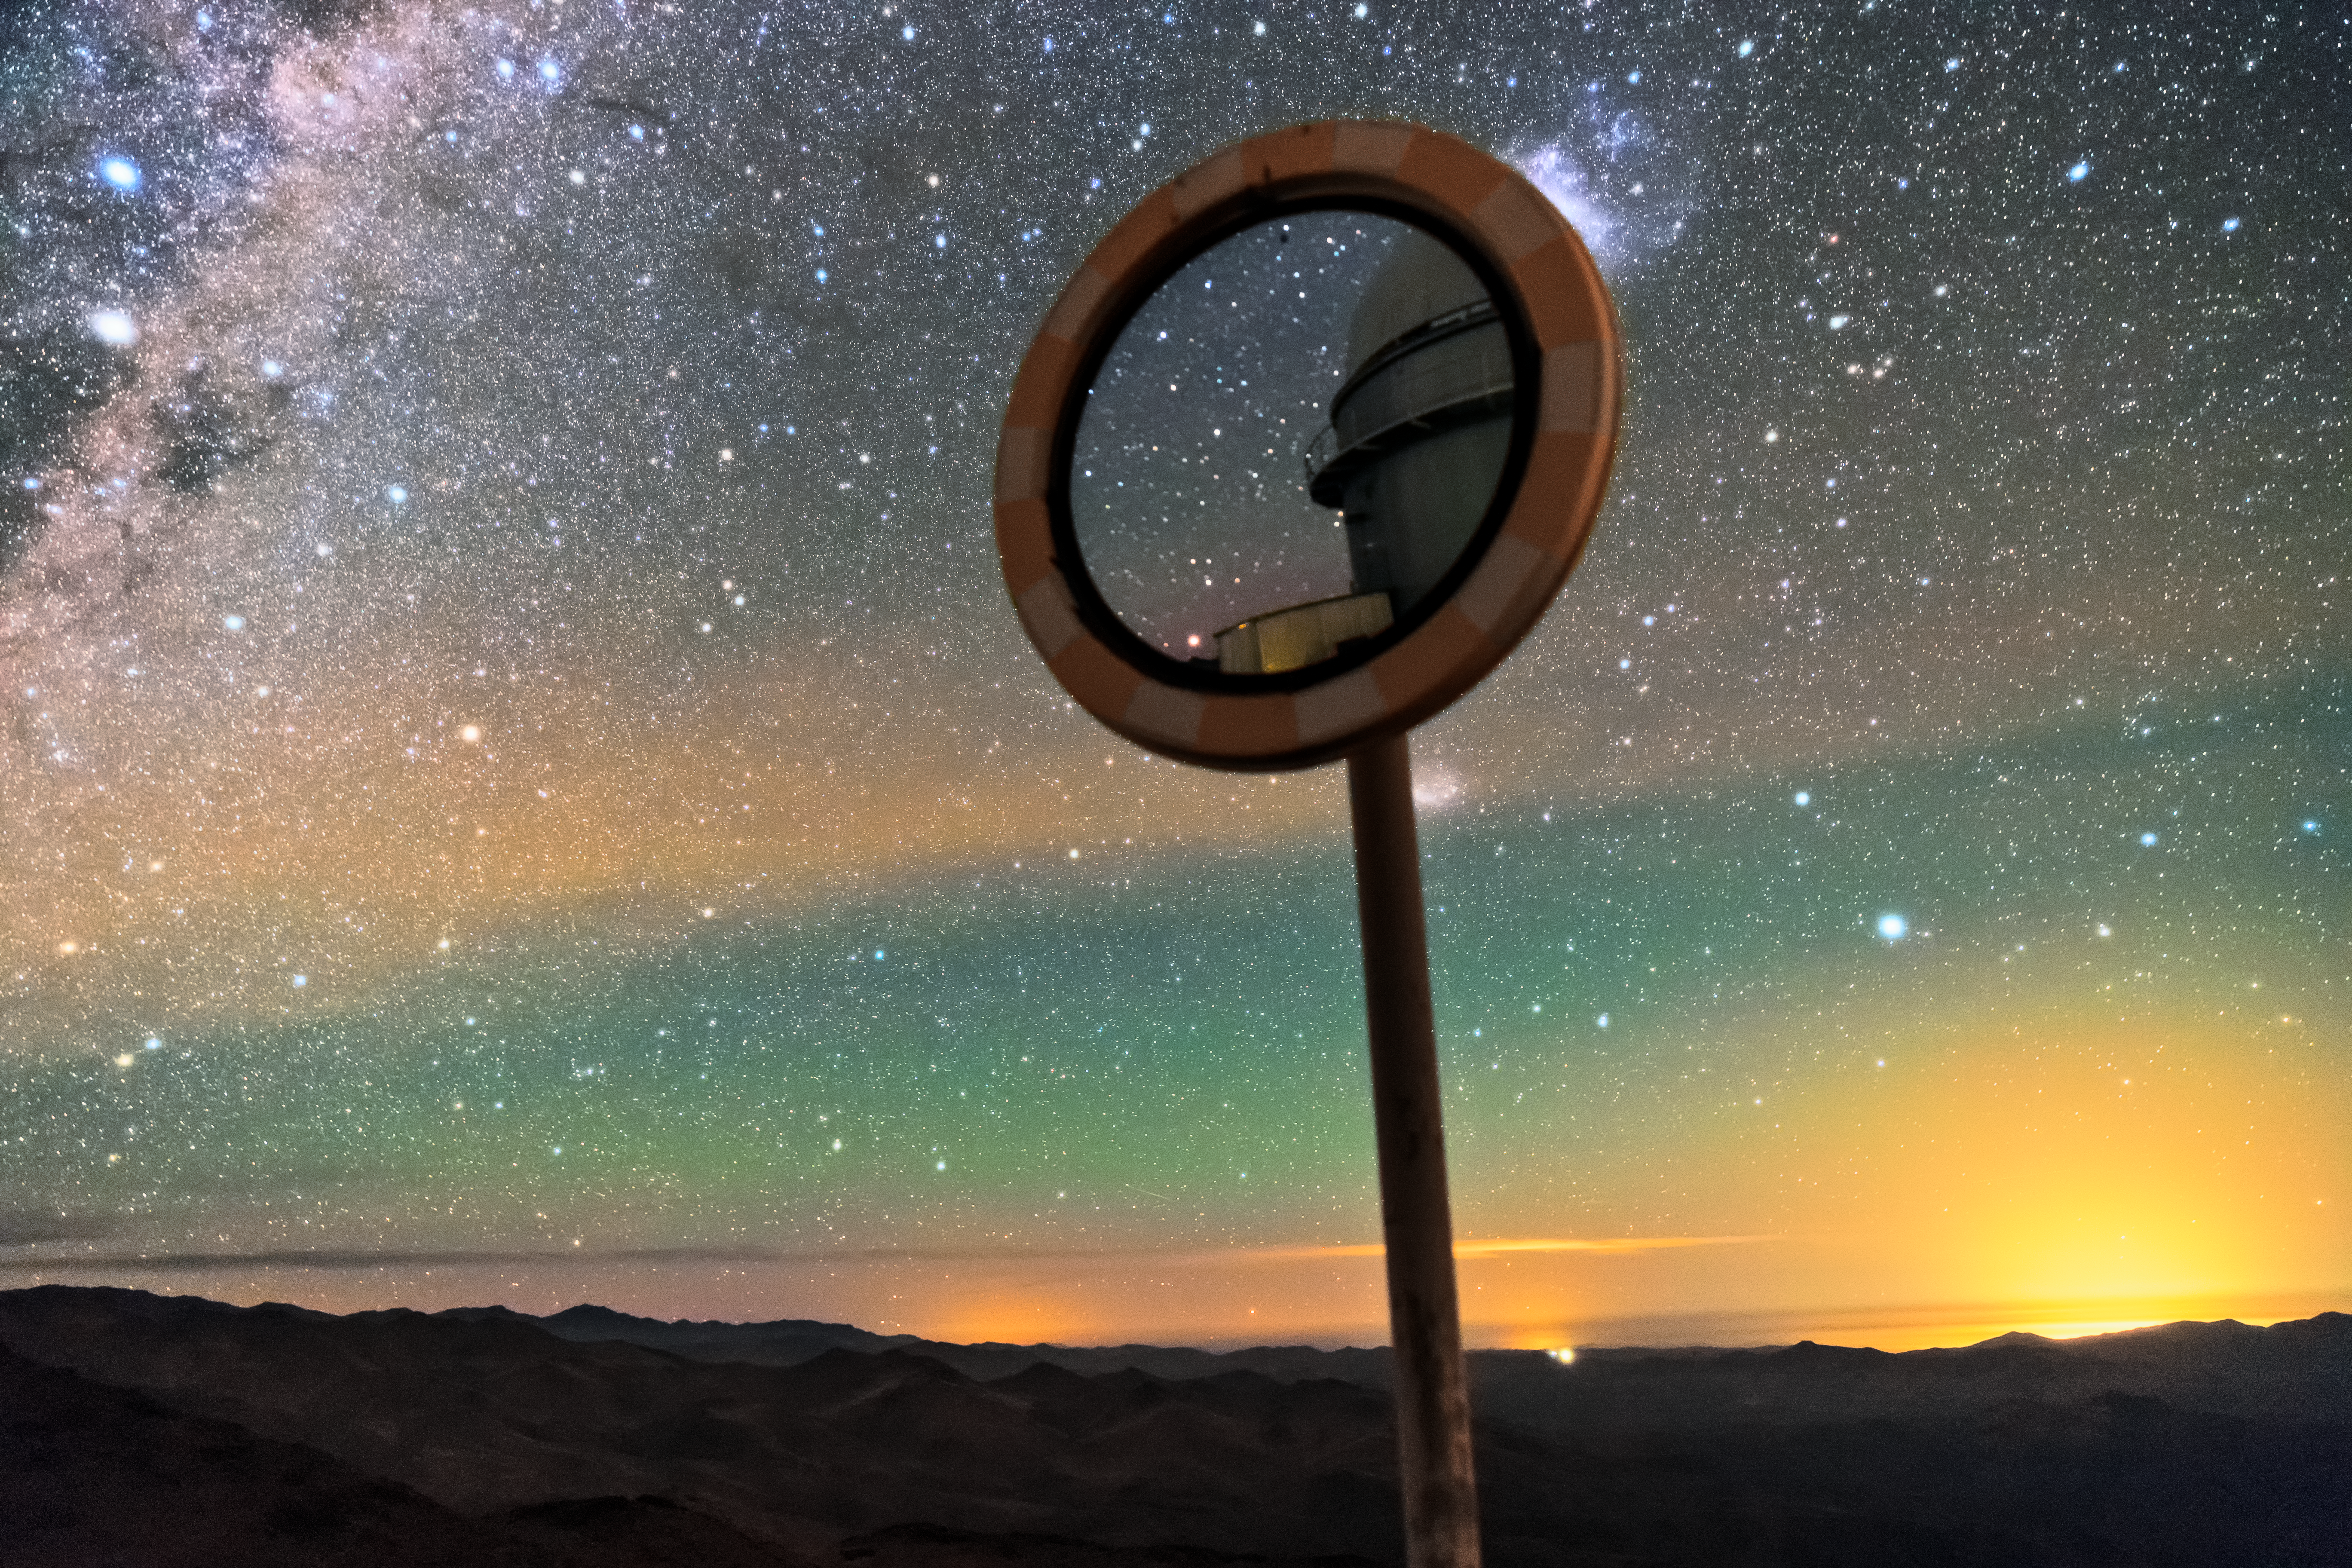

Mirror reflection

A mirror shows a reflection of one of the telescopes located at La Silla Observatory, with an incredible background view of the Milky Way galaxy and the sunrise. La Silla Observatory was the first ESO observatory in Chile. Located at an elevation of 2400 metres and far from any light pollution, it is one of the remote places in the world. This makes La Sillia great for observations as the skies are very dark at night.

Credit: Sangku Kim/ESO